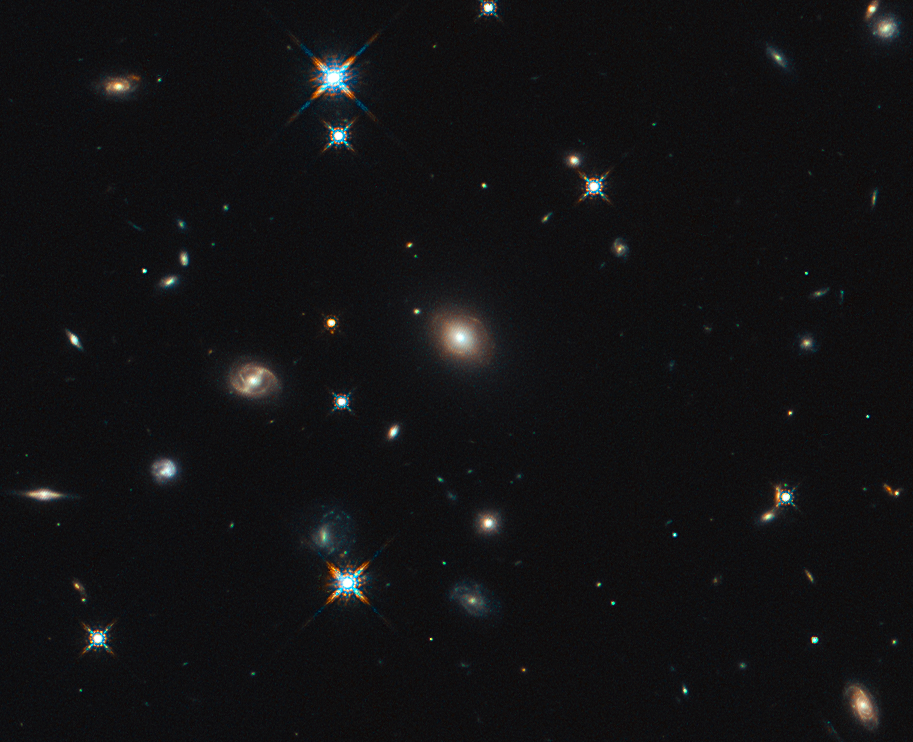

Hubble image of the region around SDP.81

ALMA’s Long Baseline Campaign has produced a spectacularly detailed image of a distant galaxy being gravitationally lensed, revealing star-forming regions — something that has never seen before at this level of detail in a galaxy so remote. The new observations are far more detailed than any previously made of such a distant galaxy, including those made using the NASA/ESA Hubble Space Telescope, and reveal clumps of star formation in the galaxy equivalent to giant versions of the Orion Nebula.

The image shows the foreground lensing galaxy (observed with Hubble), and the gravitationally lensed galaxy SDP.81, which forms an almost perfect Einstein Ring, is hardly visible.

Credit: The NASA/ESA Hubble Space Telescope